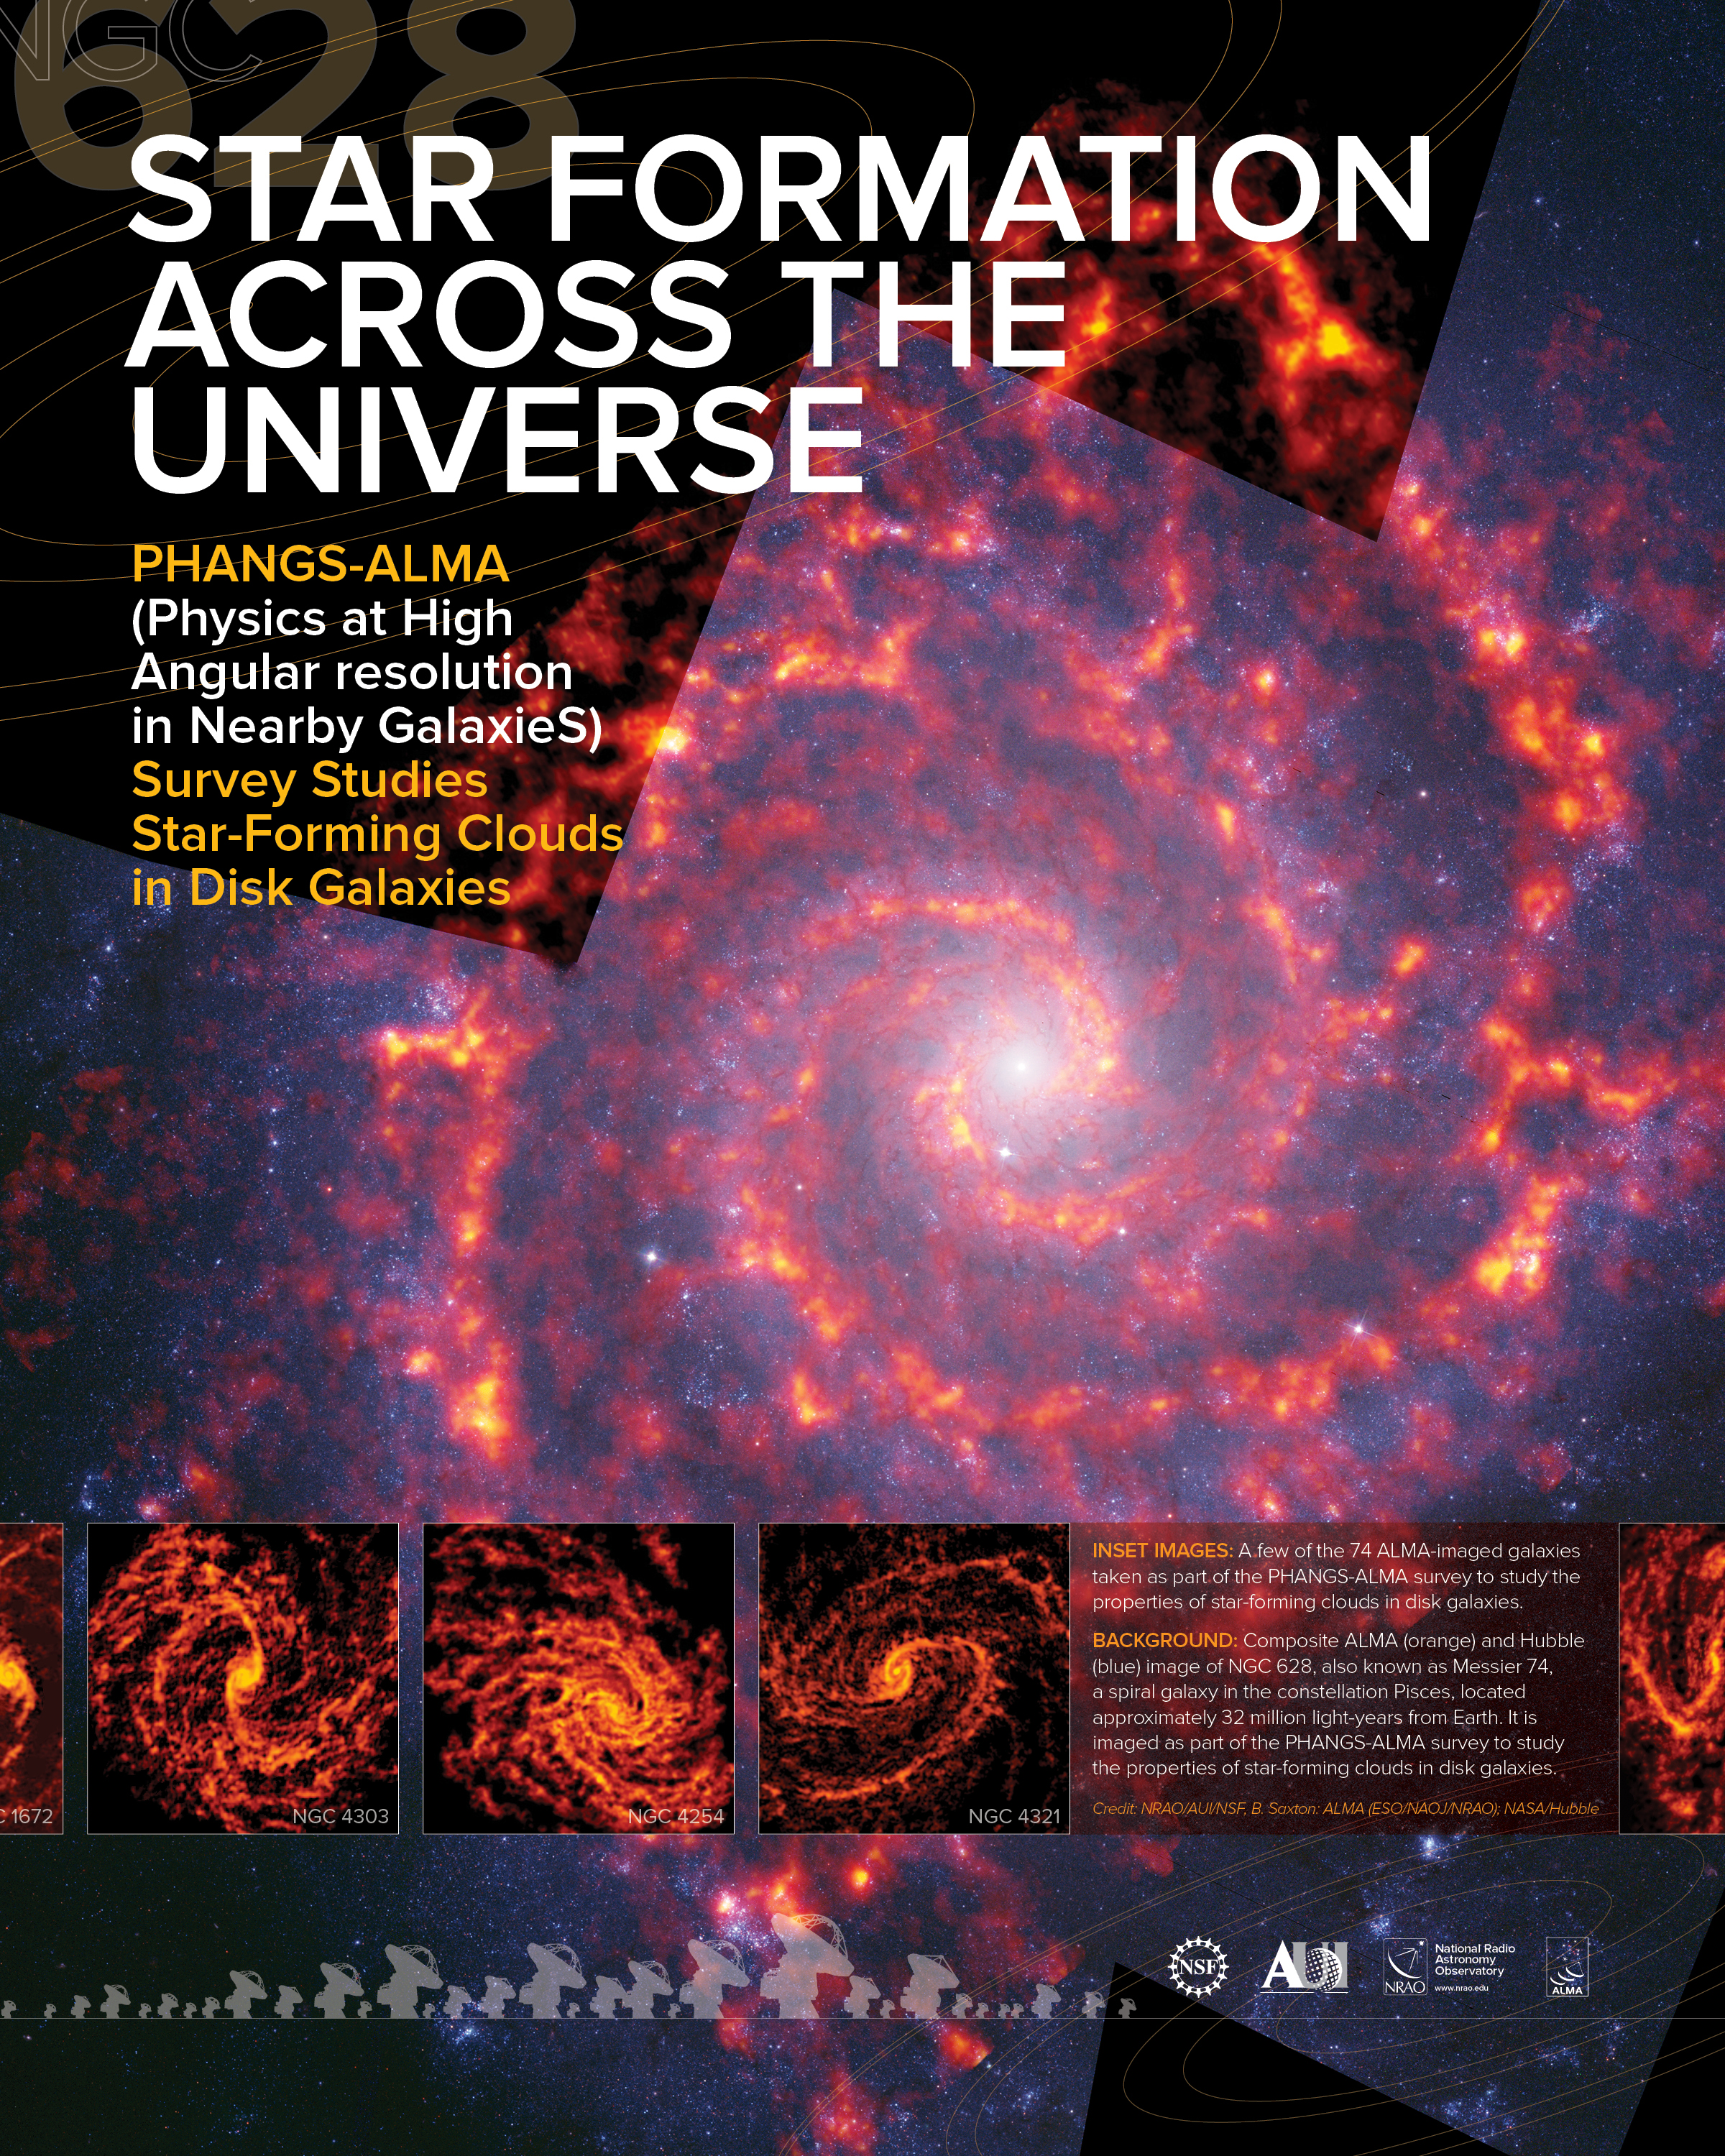

Star Formation Across the Universe Poster

Physics at High Angular resolution in Nearby Galaxies survey studies Star-Forming clouds in disk galaxies

Credit: NRAO/AUI/NSF, B. Saxton, J.Hellerman: ALMA (ESO/NAOJ/NRAO); NASA/Hubble